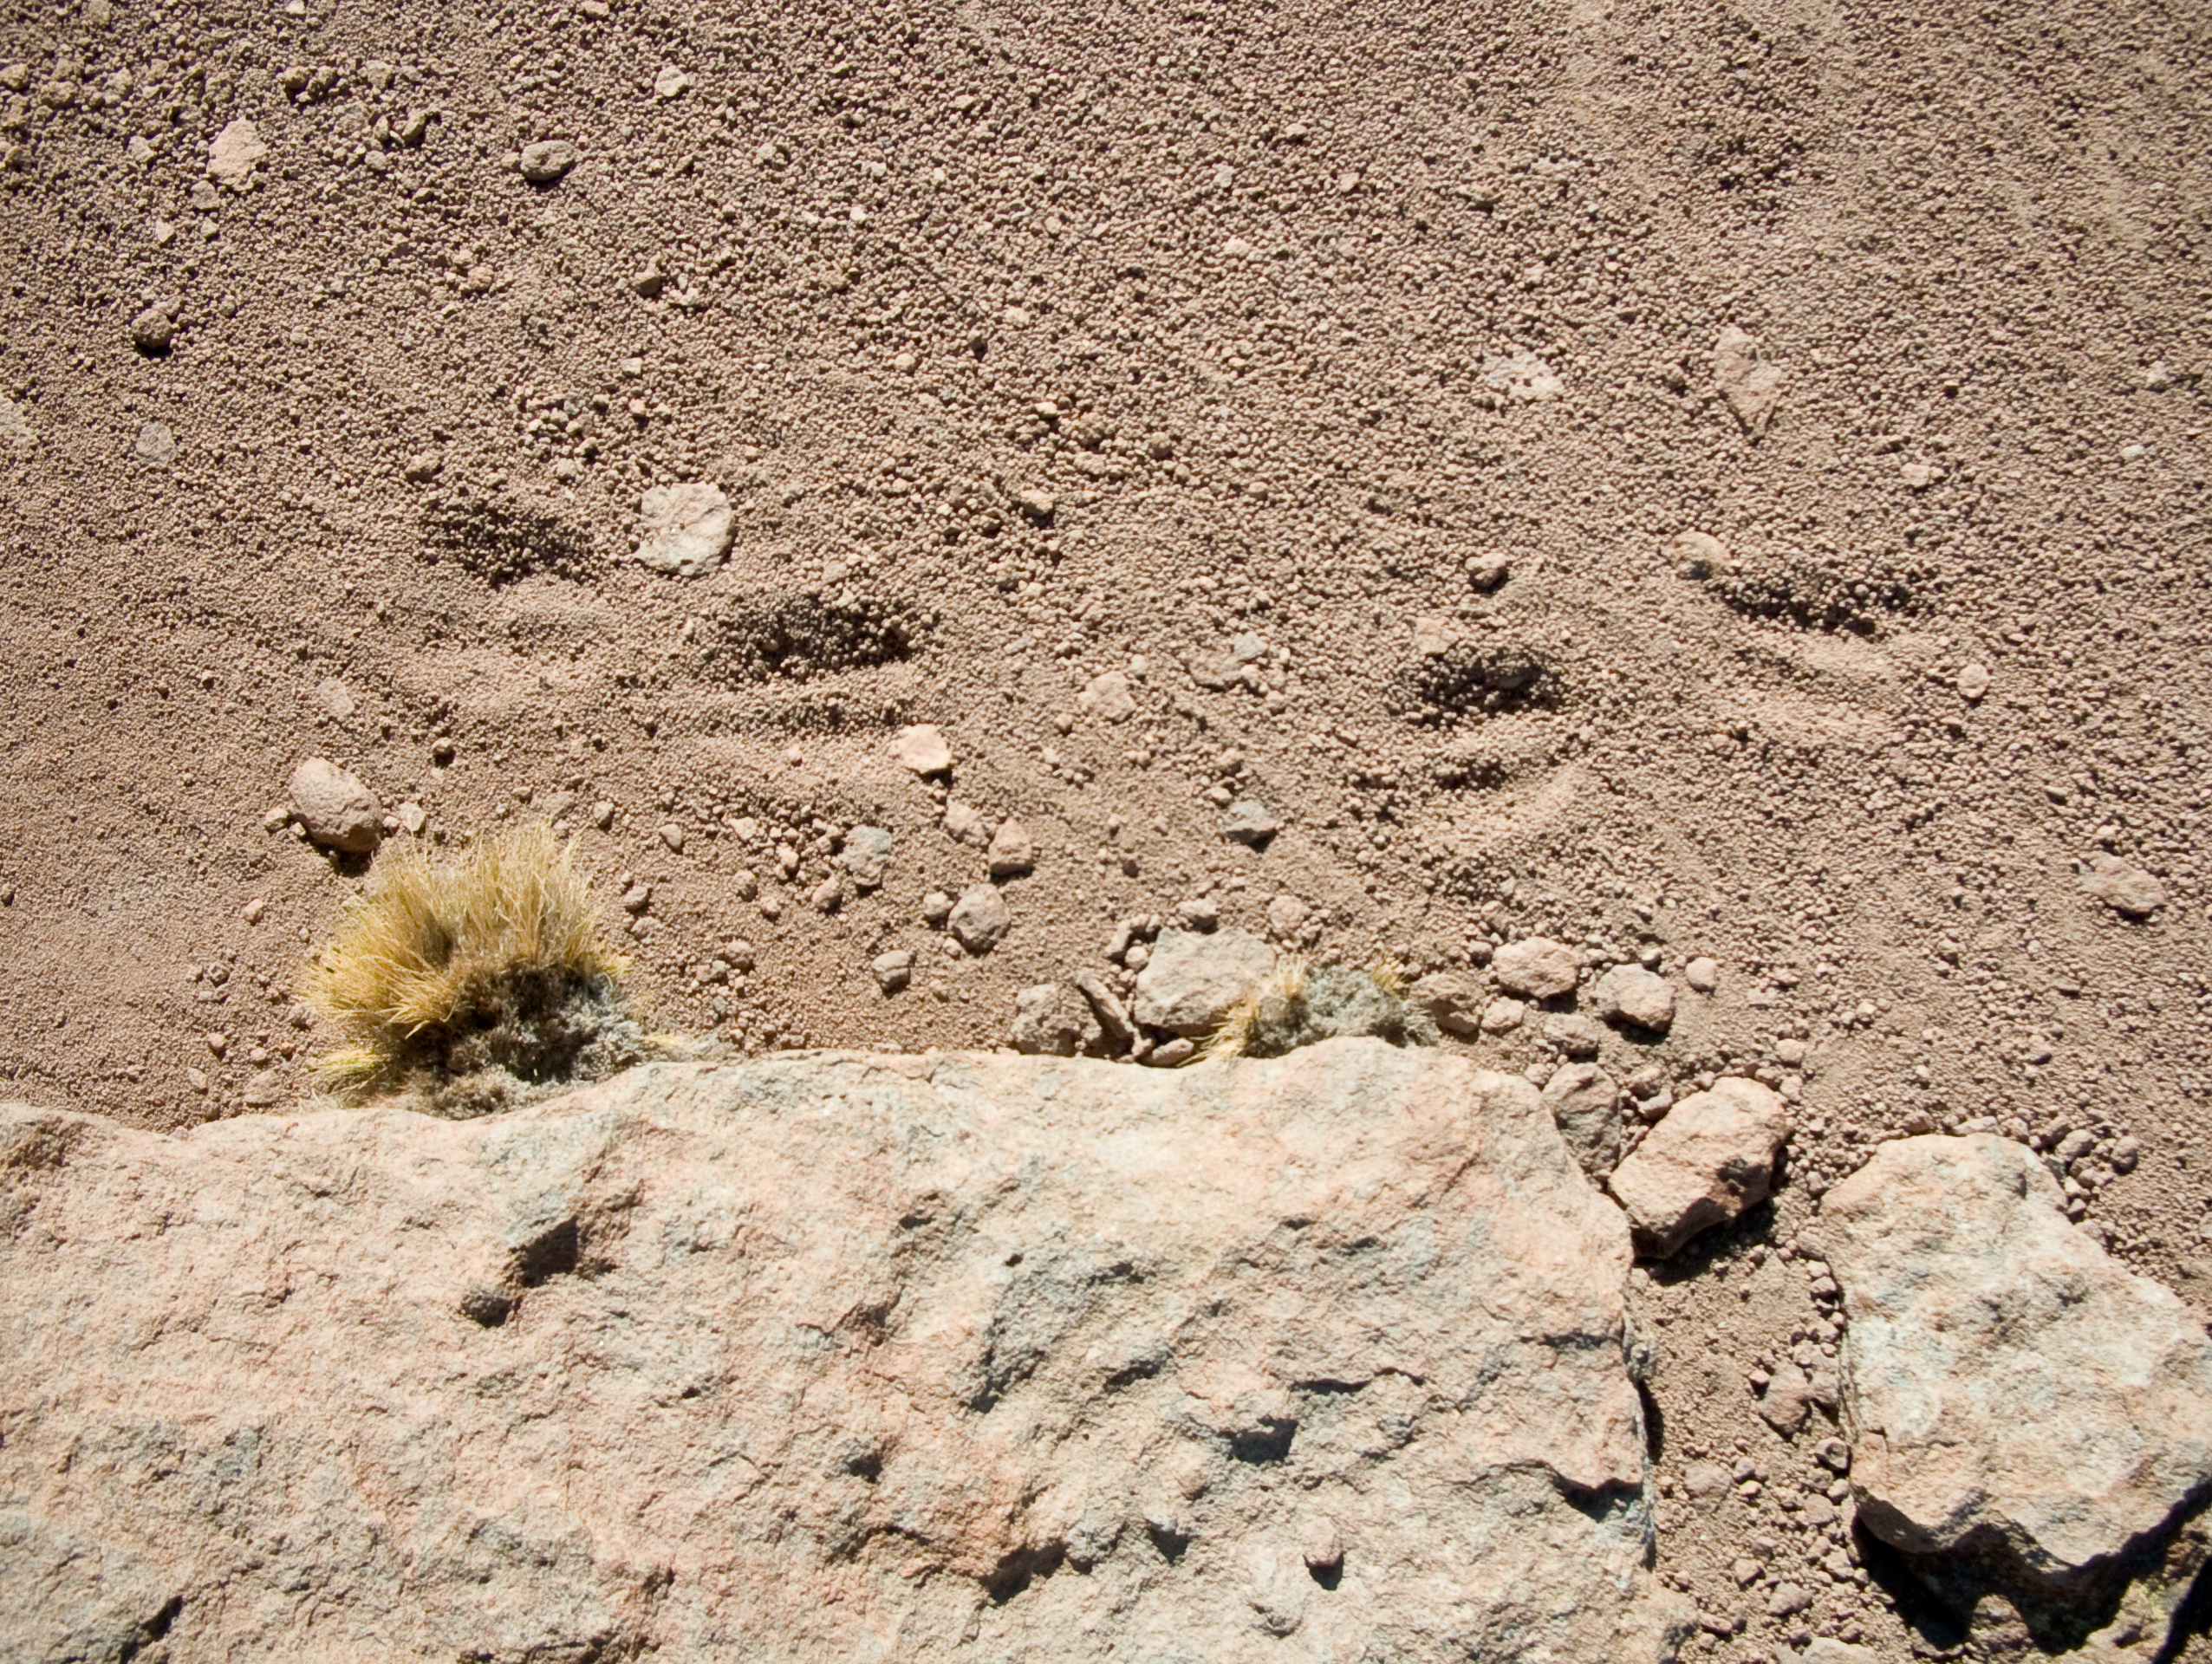

Around the ALMA site

A hint of life in the Chilean desert. This plant is typical of the natural environment around the ALMA site. This picture was obtained in August 2004.

Credit: ESO